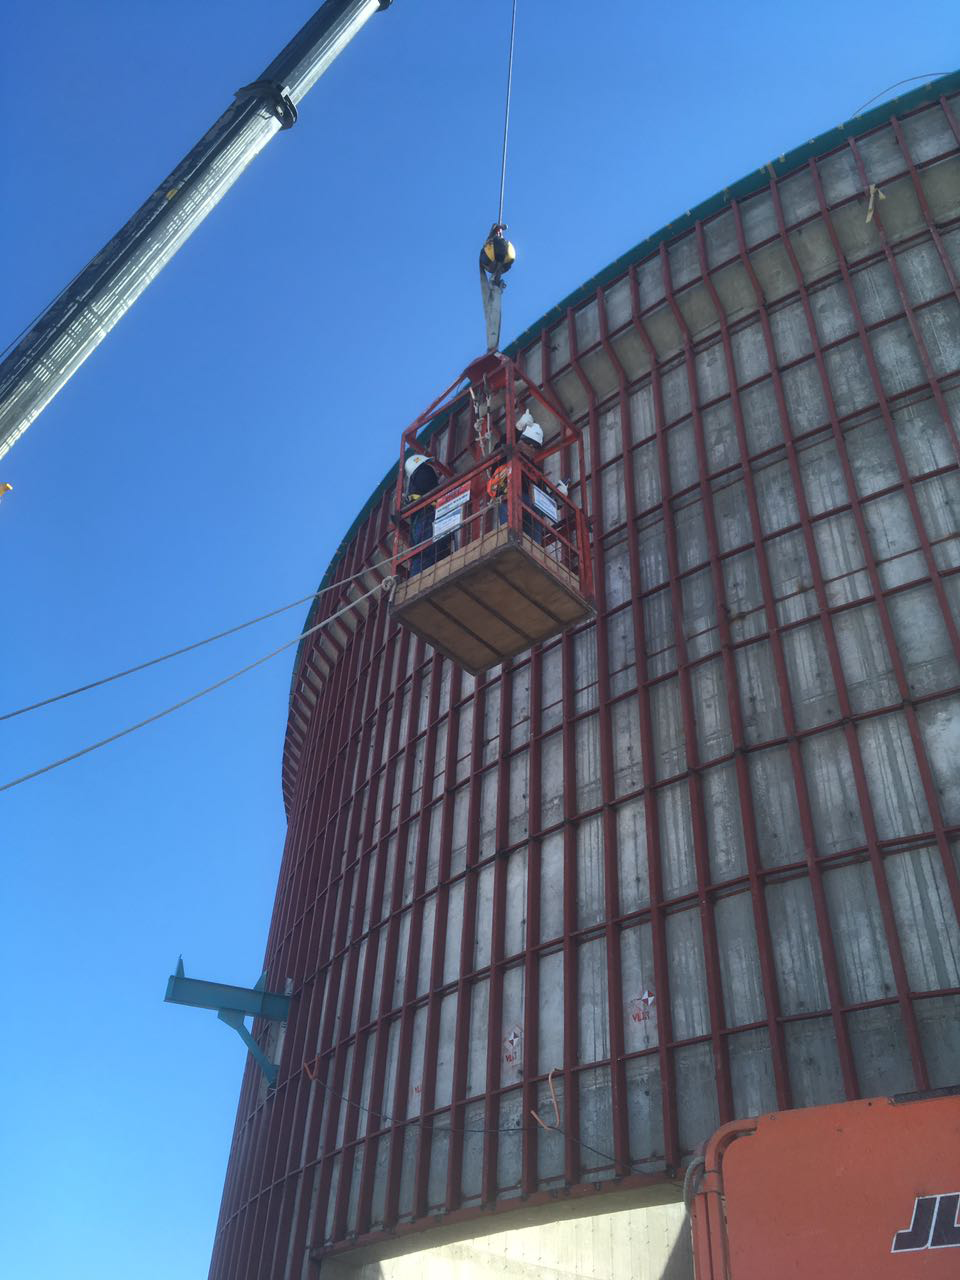

Inspecting the siding Support

The steel structure that will support the siding has been installed on the lower enclosure and is now under inspection.

Credit: Rubin Observatory/NSF/AURA